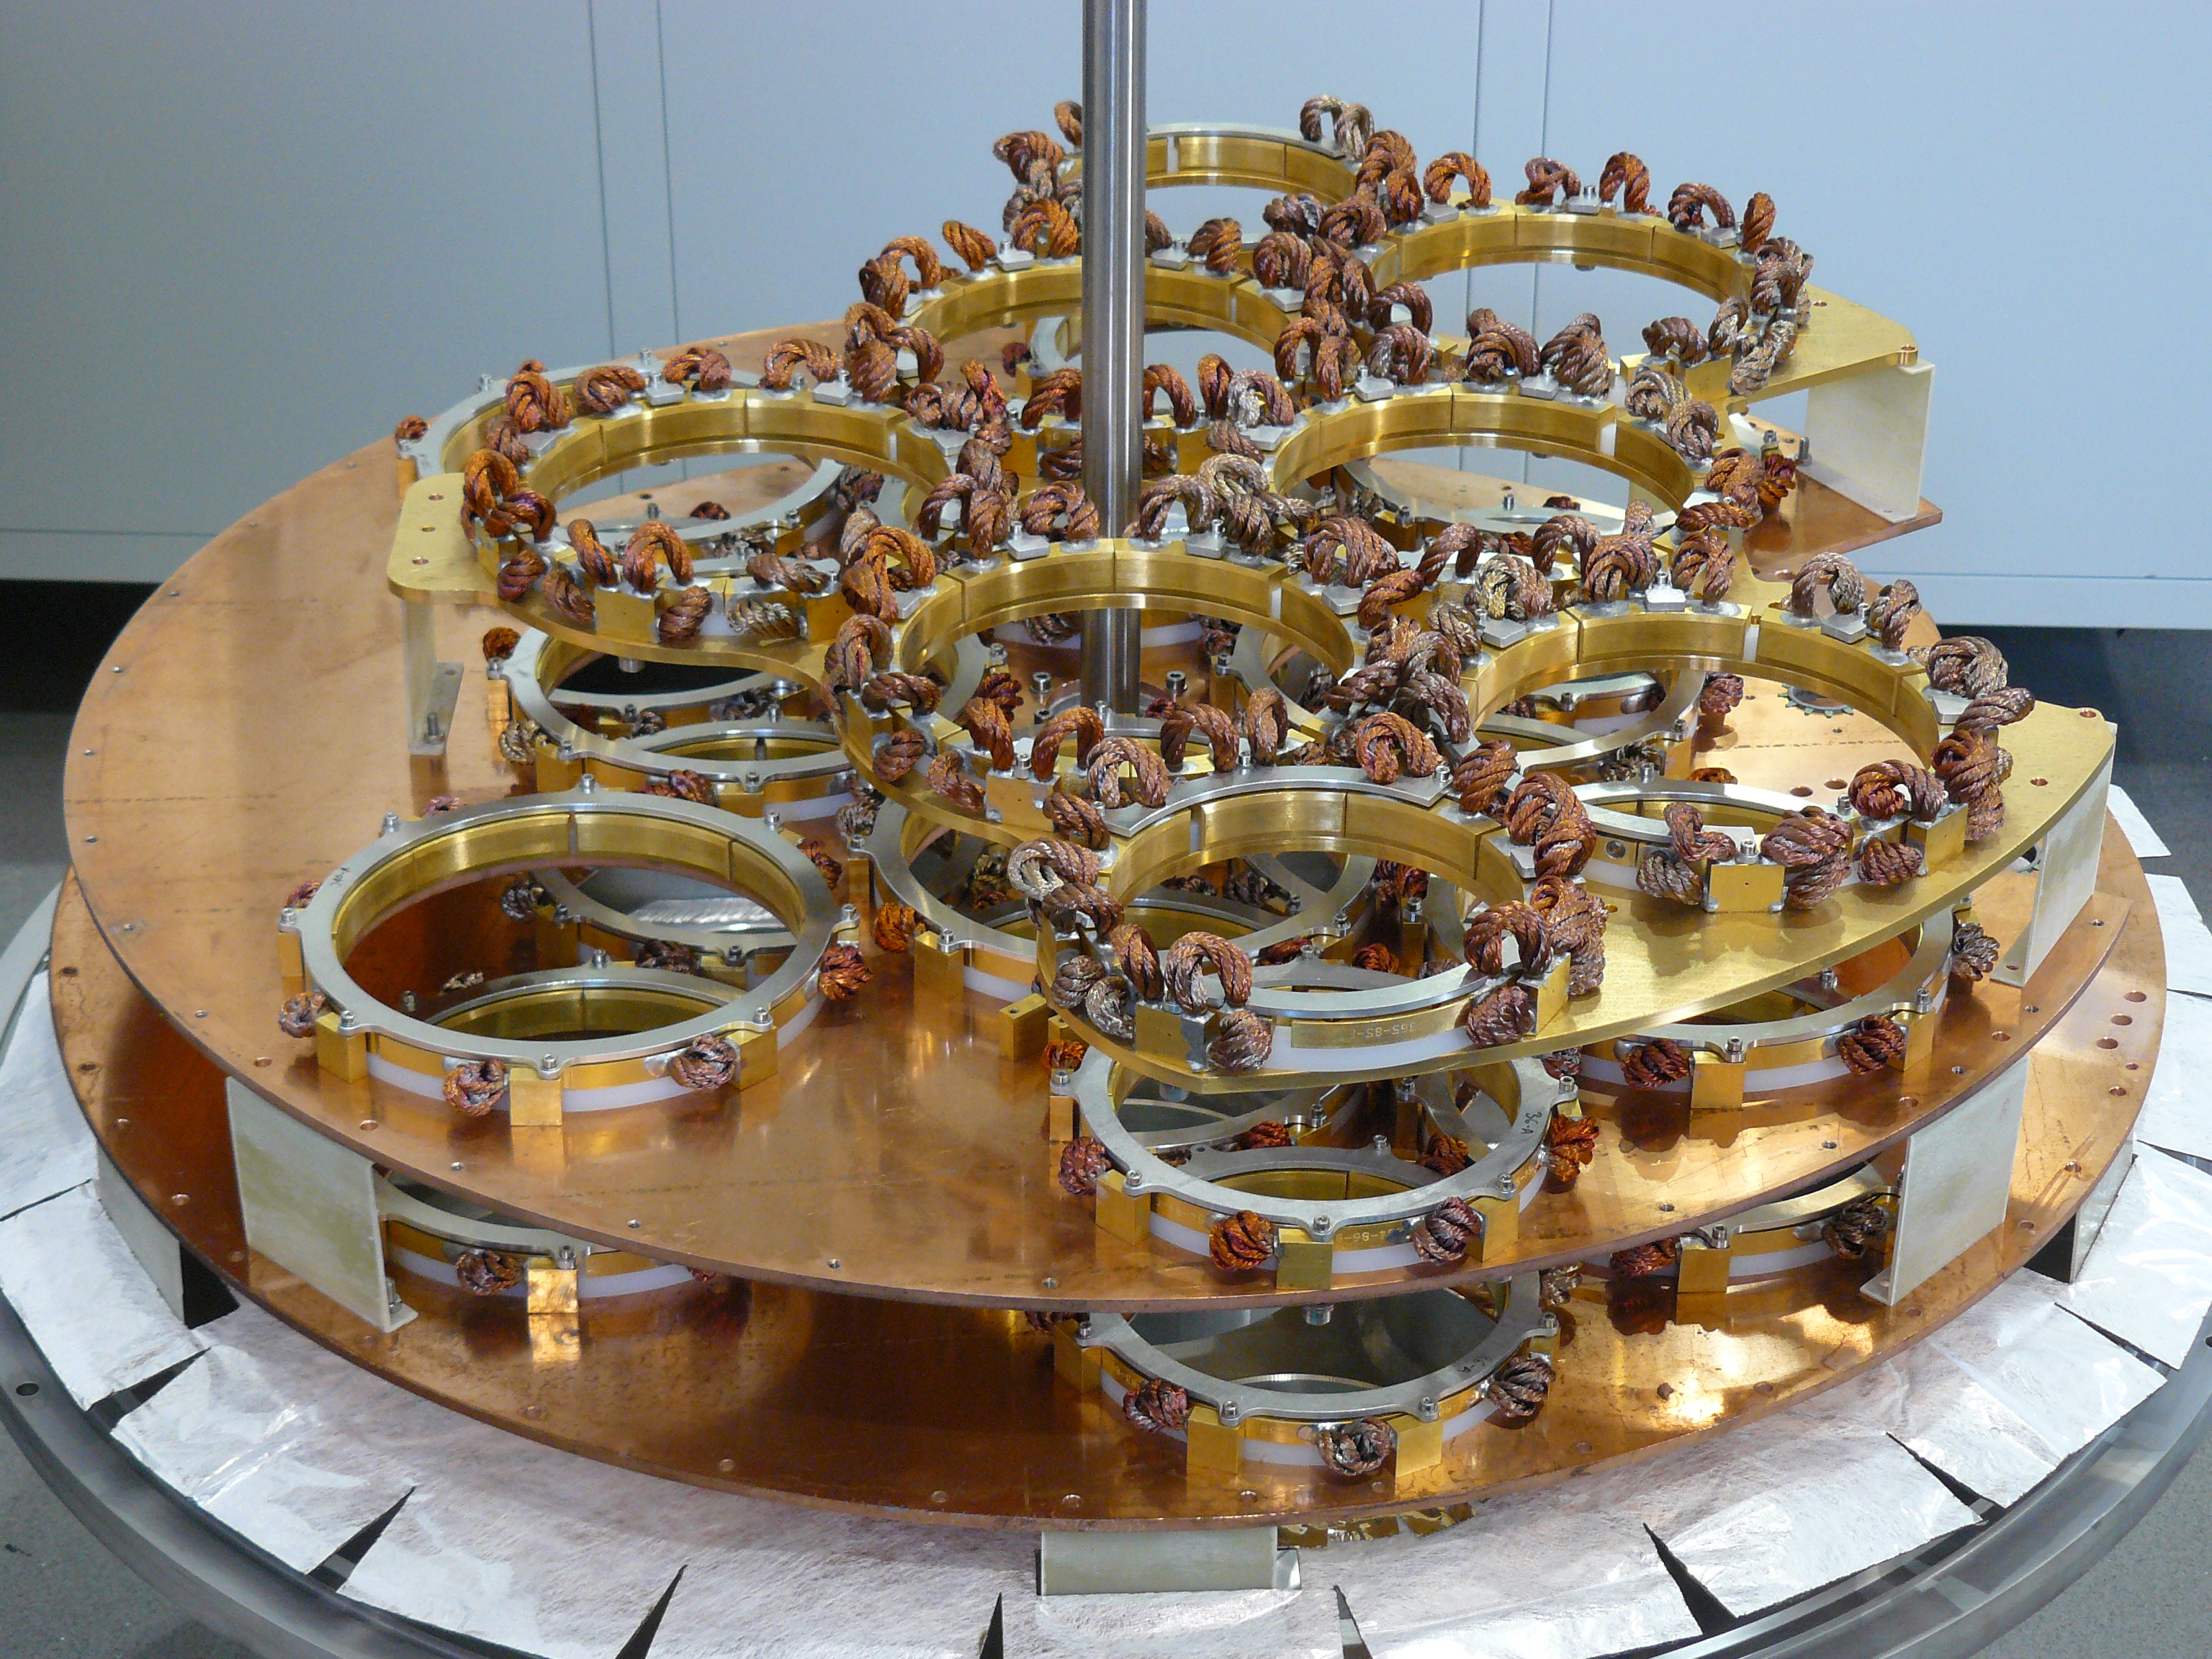

Structure of a Front End

Structure of a Front End where the 10 receiving cartridges of the ALMA antennas are located.

Credit: ALMA (ESO / NAOJ / NRAO)